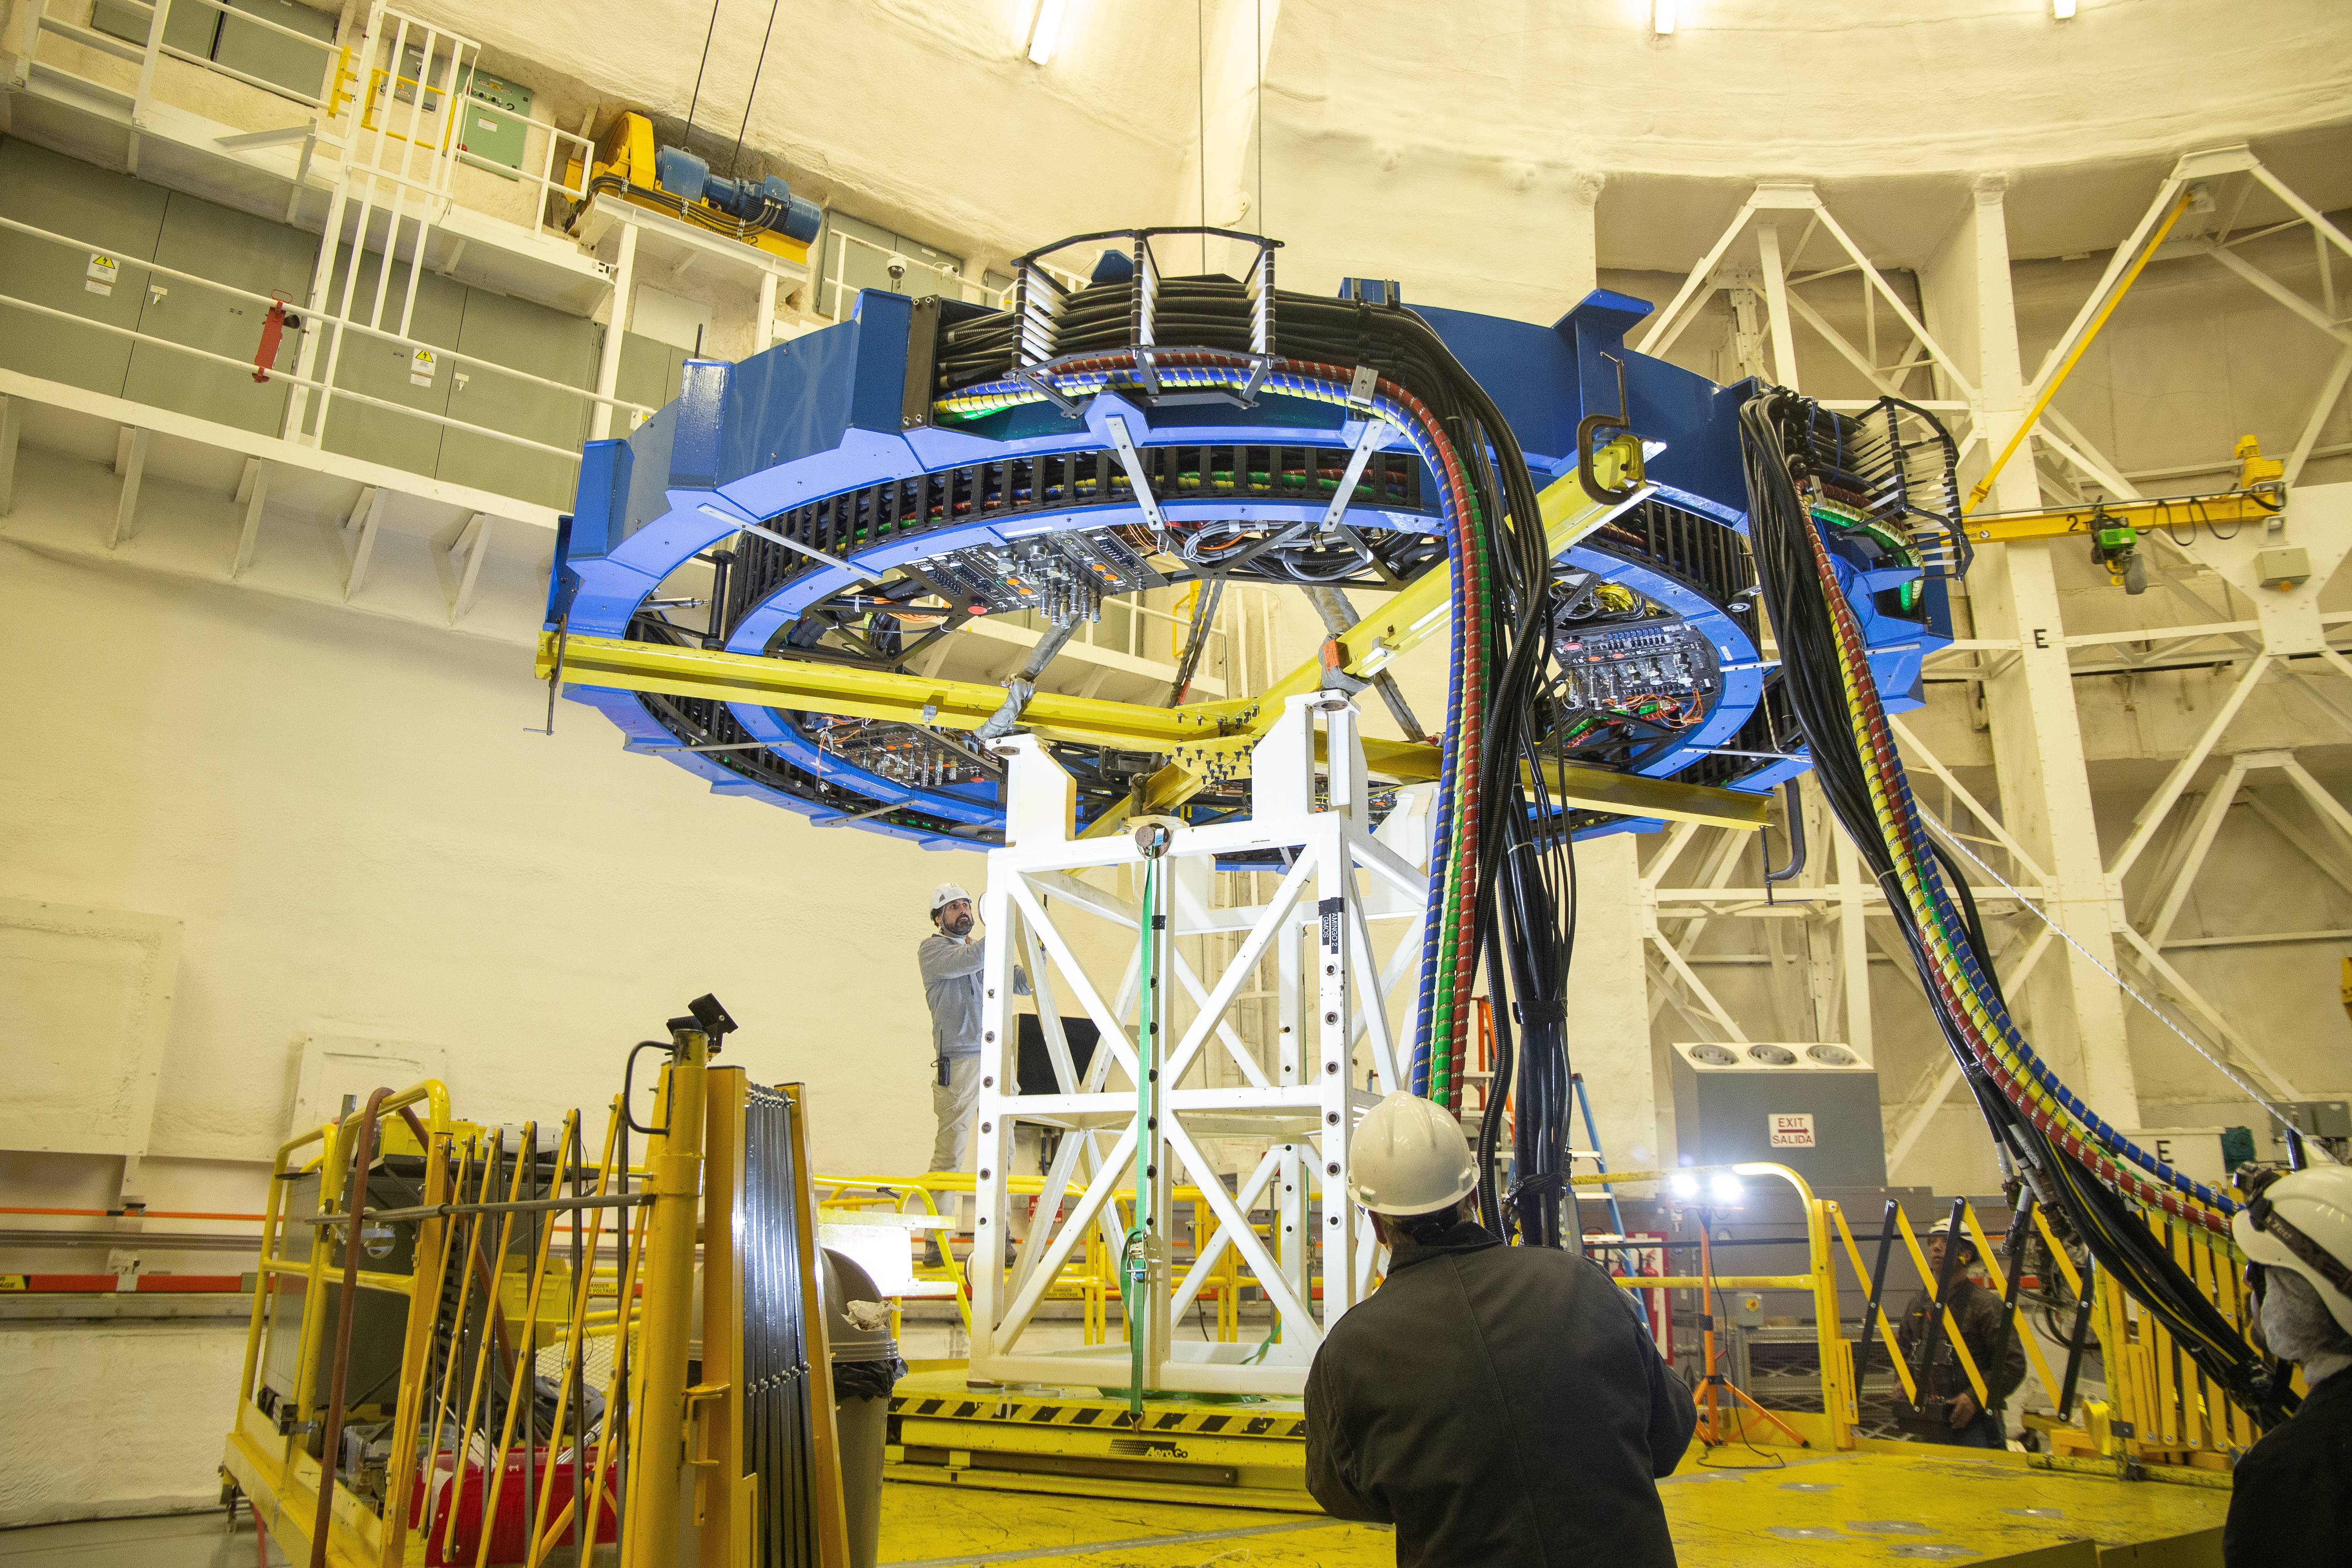

Gemini Observatory telescope shutdown

Gemini Observatory telescope shutdown.

Credit: International Gemini Observatory/NOIRLab/NSF/AURA/M. Paredes